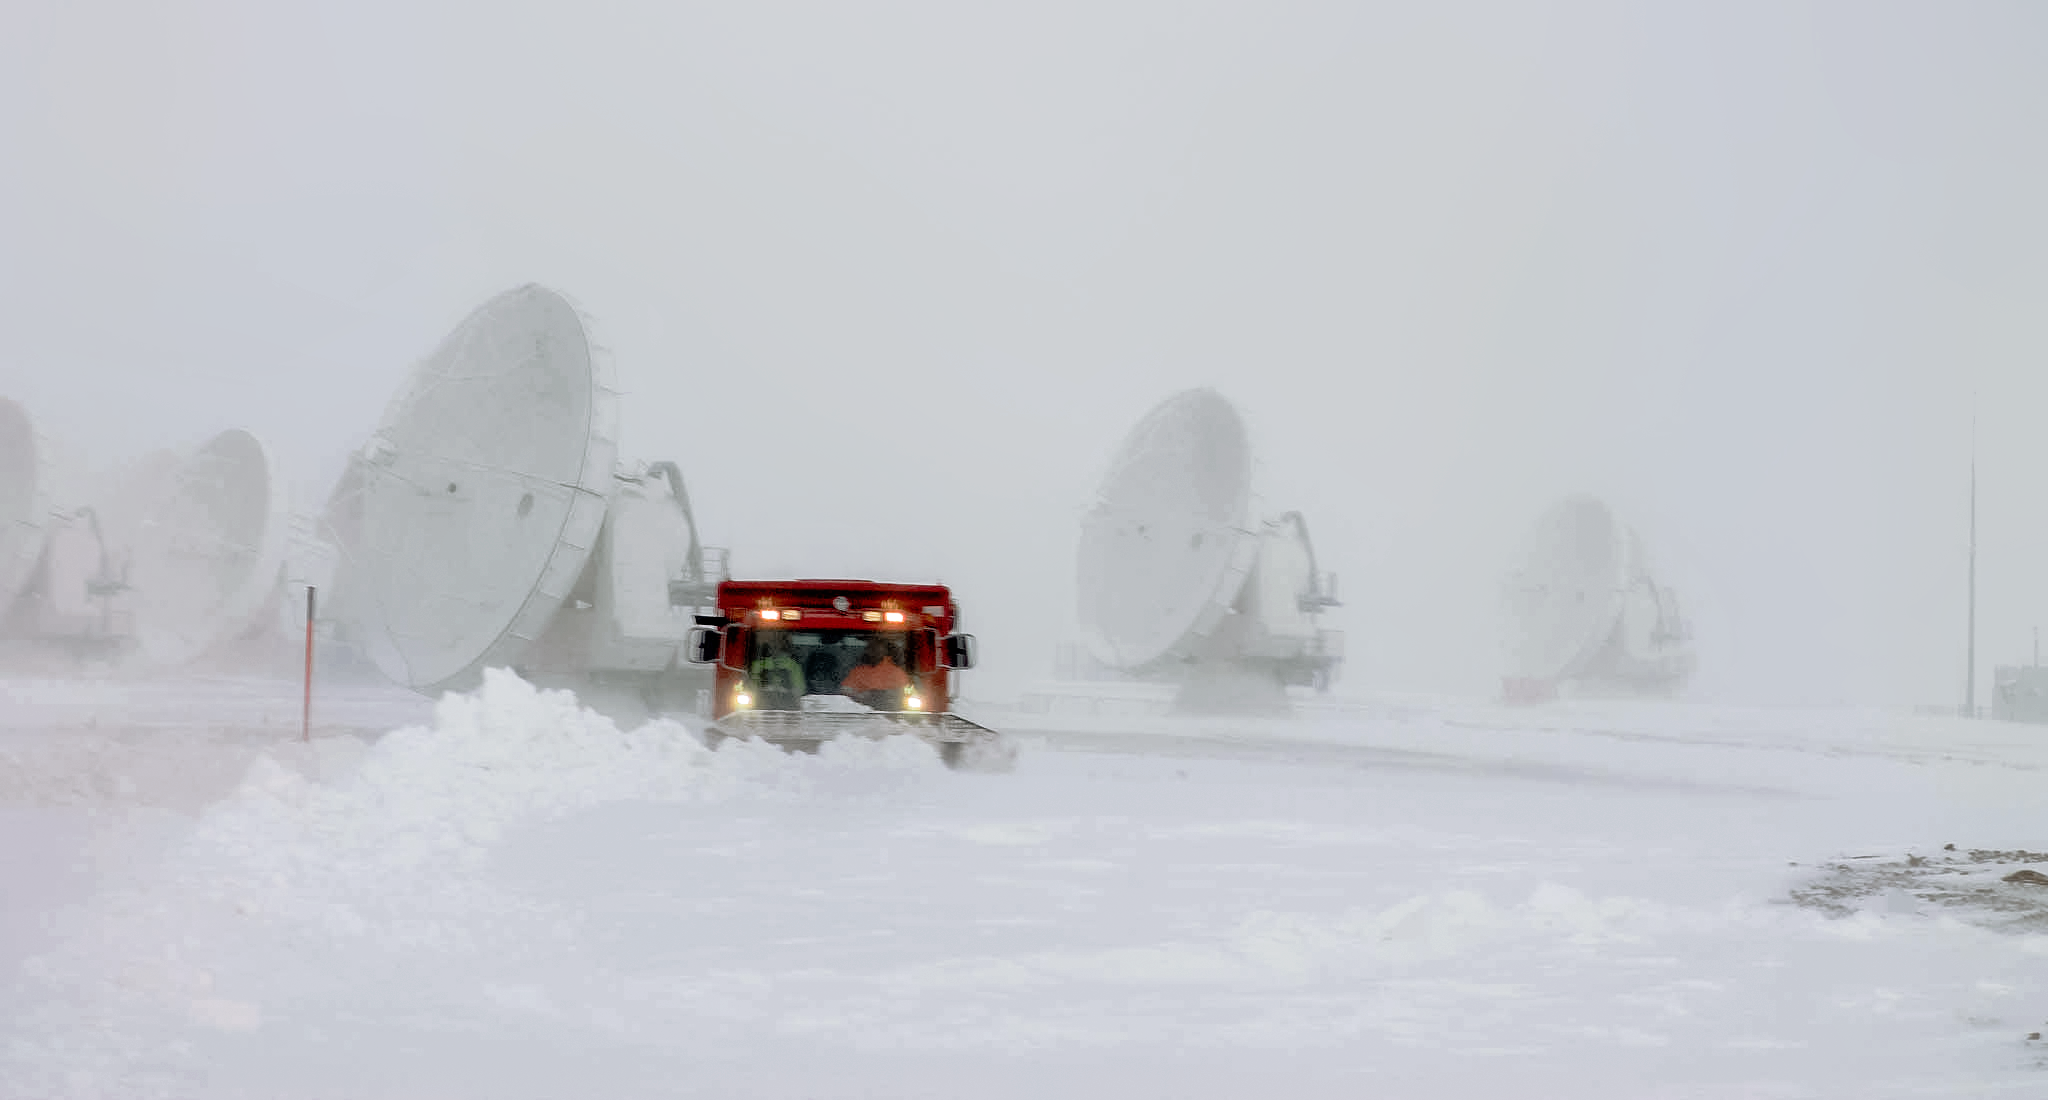

Plowing snow at ALMA

Through rain or shine, there are people on the ground at the Atacama Large Millimeter/submillimeter Array (ALMA) making sure the operations run smoothly. A snow plow moves snow around some of the 66 antennas that constitute ALMA during a snow storm.

Credit: J. C. Rojas/ESO